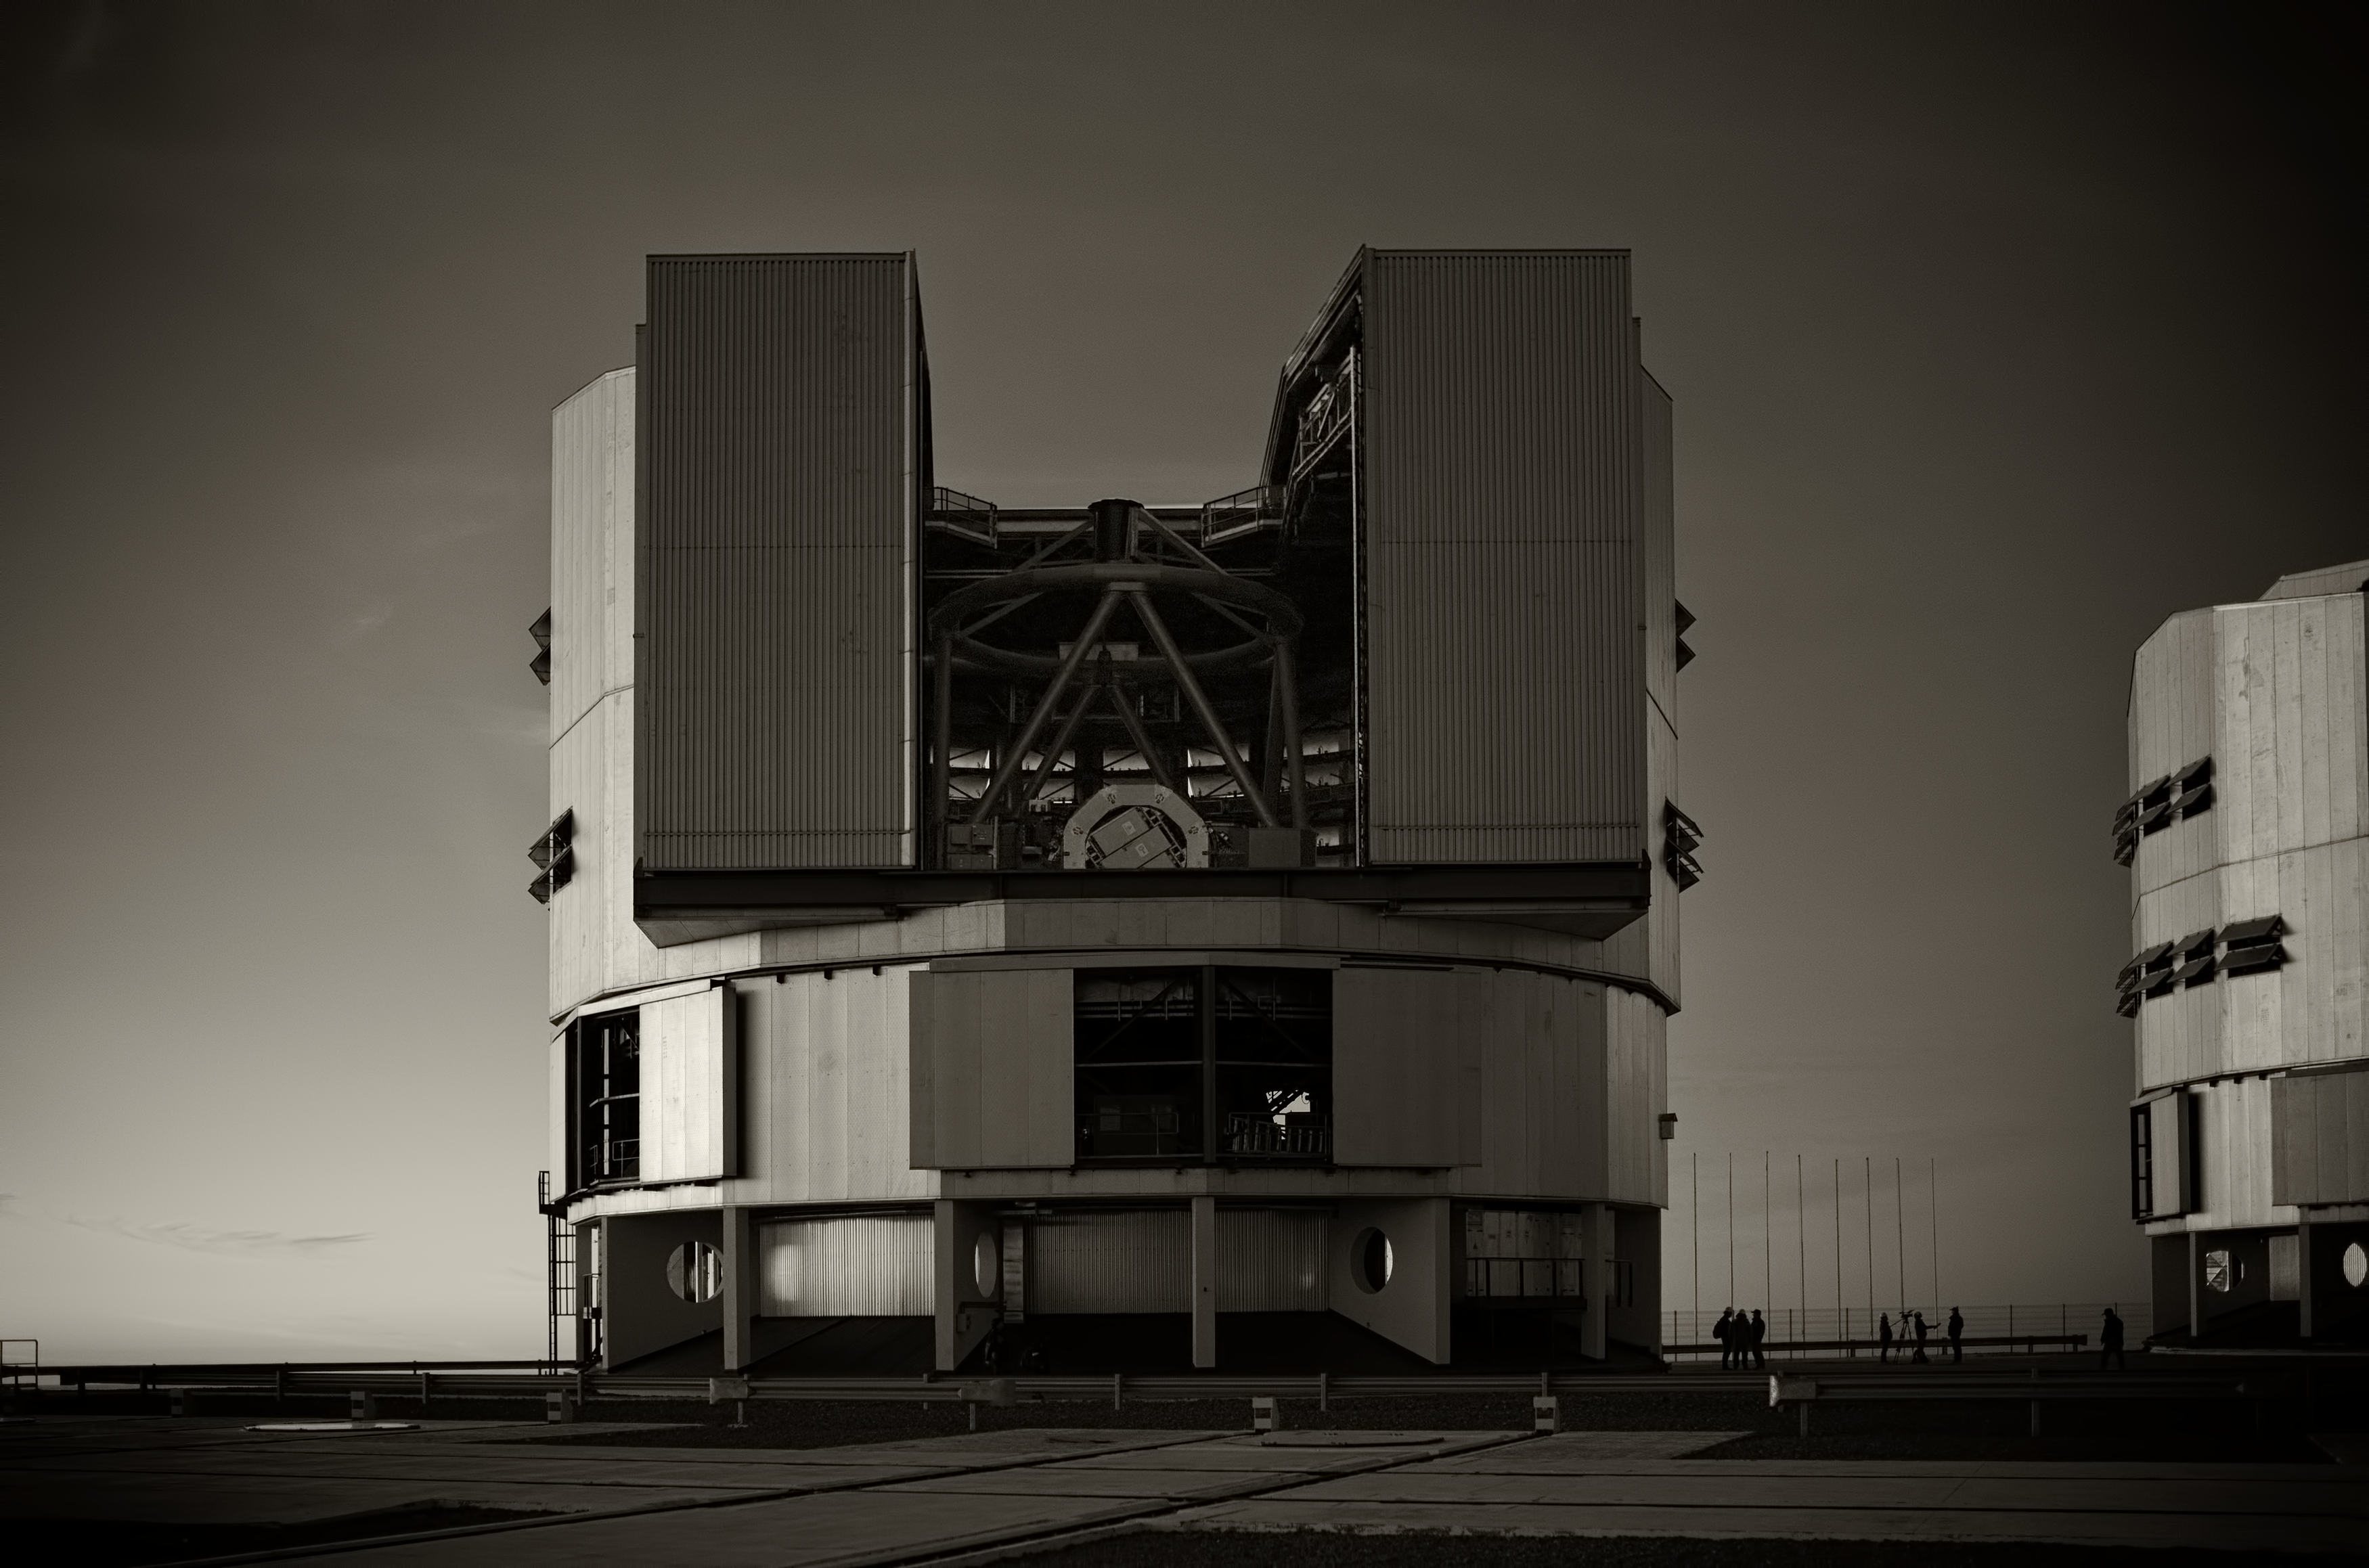

The VLT at Paranal Observatory

Image of the Very Large Telescope (VLT) at Cerro Paranal Observatory in the Atacama Desert of northern Chile, taken by Stefan Seip, one of the ESO Photo Ambassadors.

Credit: ESO/S. Seip